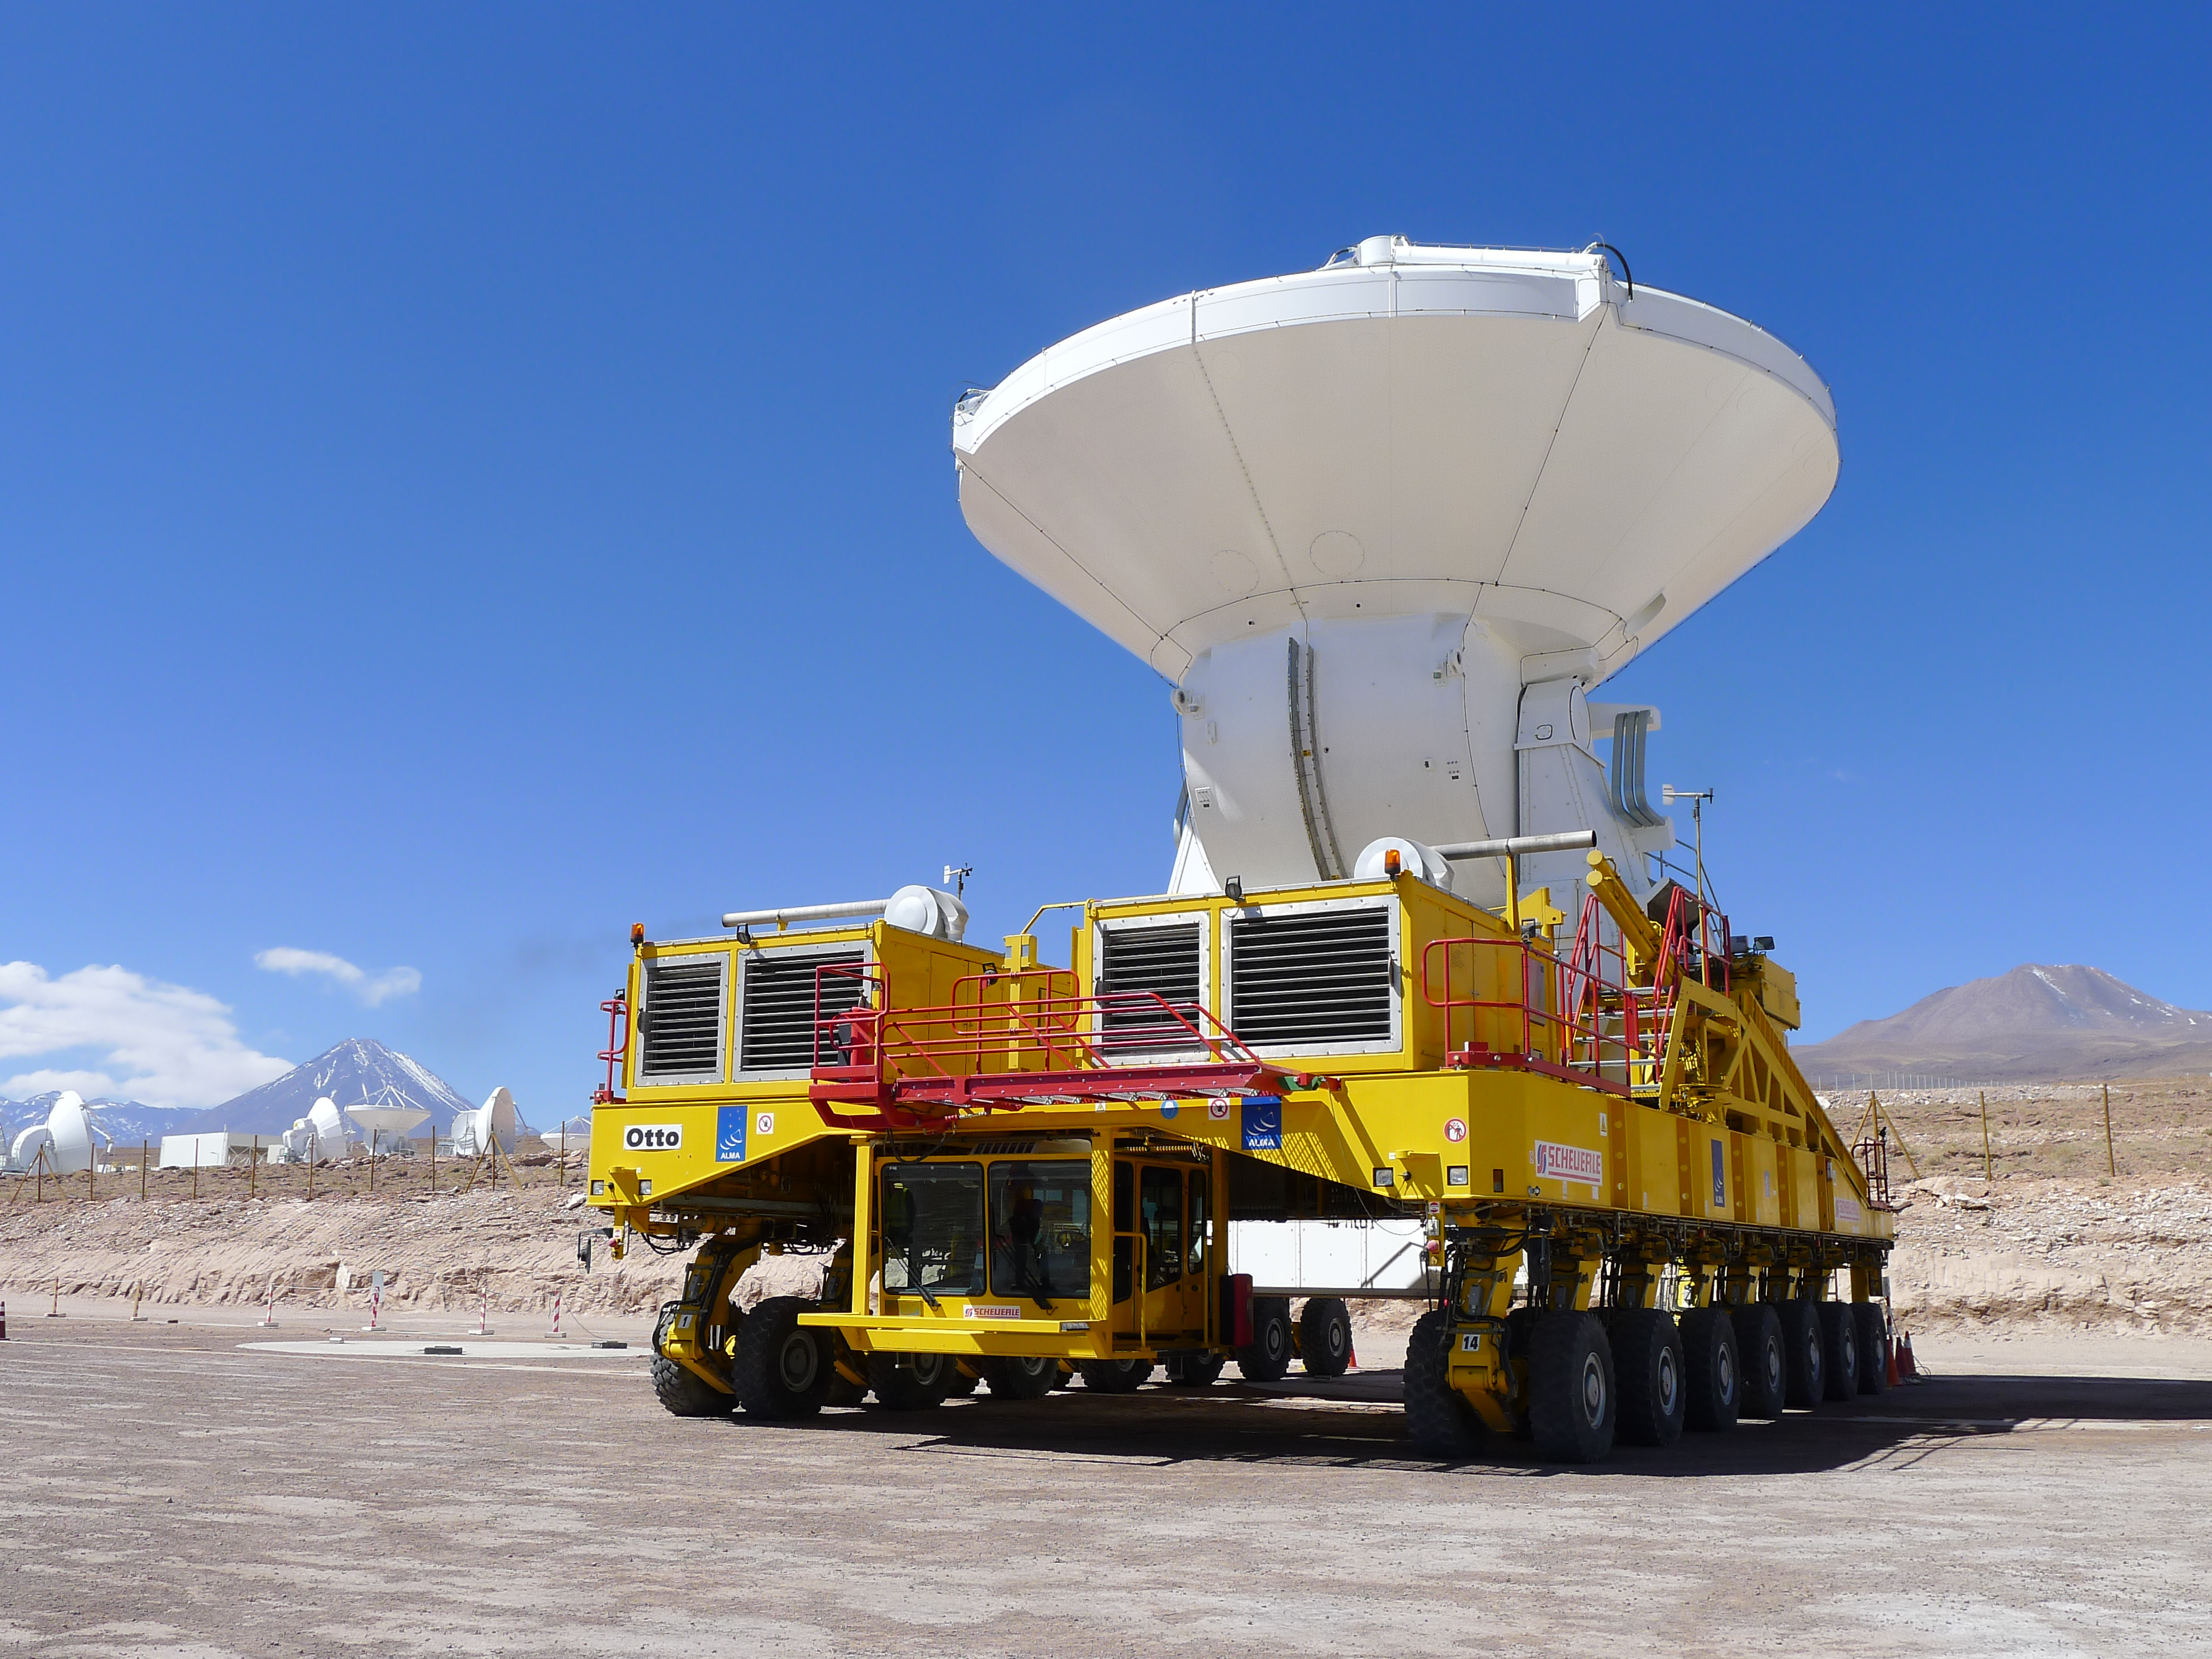

The final ALMA antenna is handed over to the observatory

On 30 September 2013 the final ALMA antenna was handed over to the ALMA Observatory. This picture shows the antenna being moved on the giant transporter called Otto. The 12-metre-diameter dish was manufactured by the European AEM Consortium and also marks the successful delivery of a total of 25 European antennas — the largest ESO contract so far.

Credit: ESO/M. Marchesi